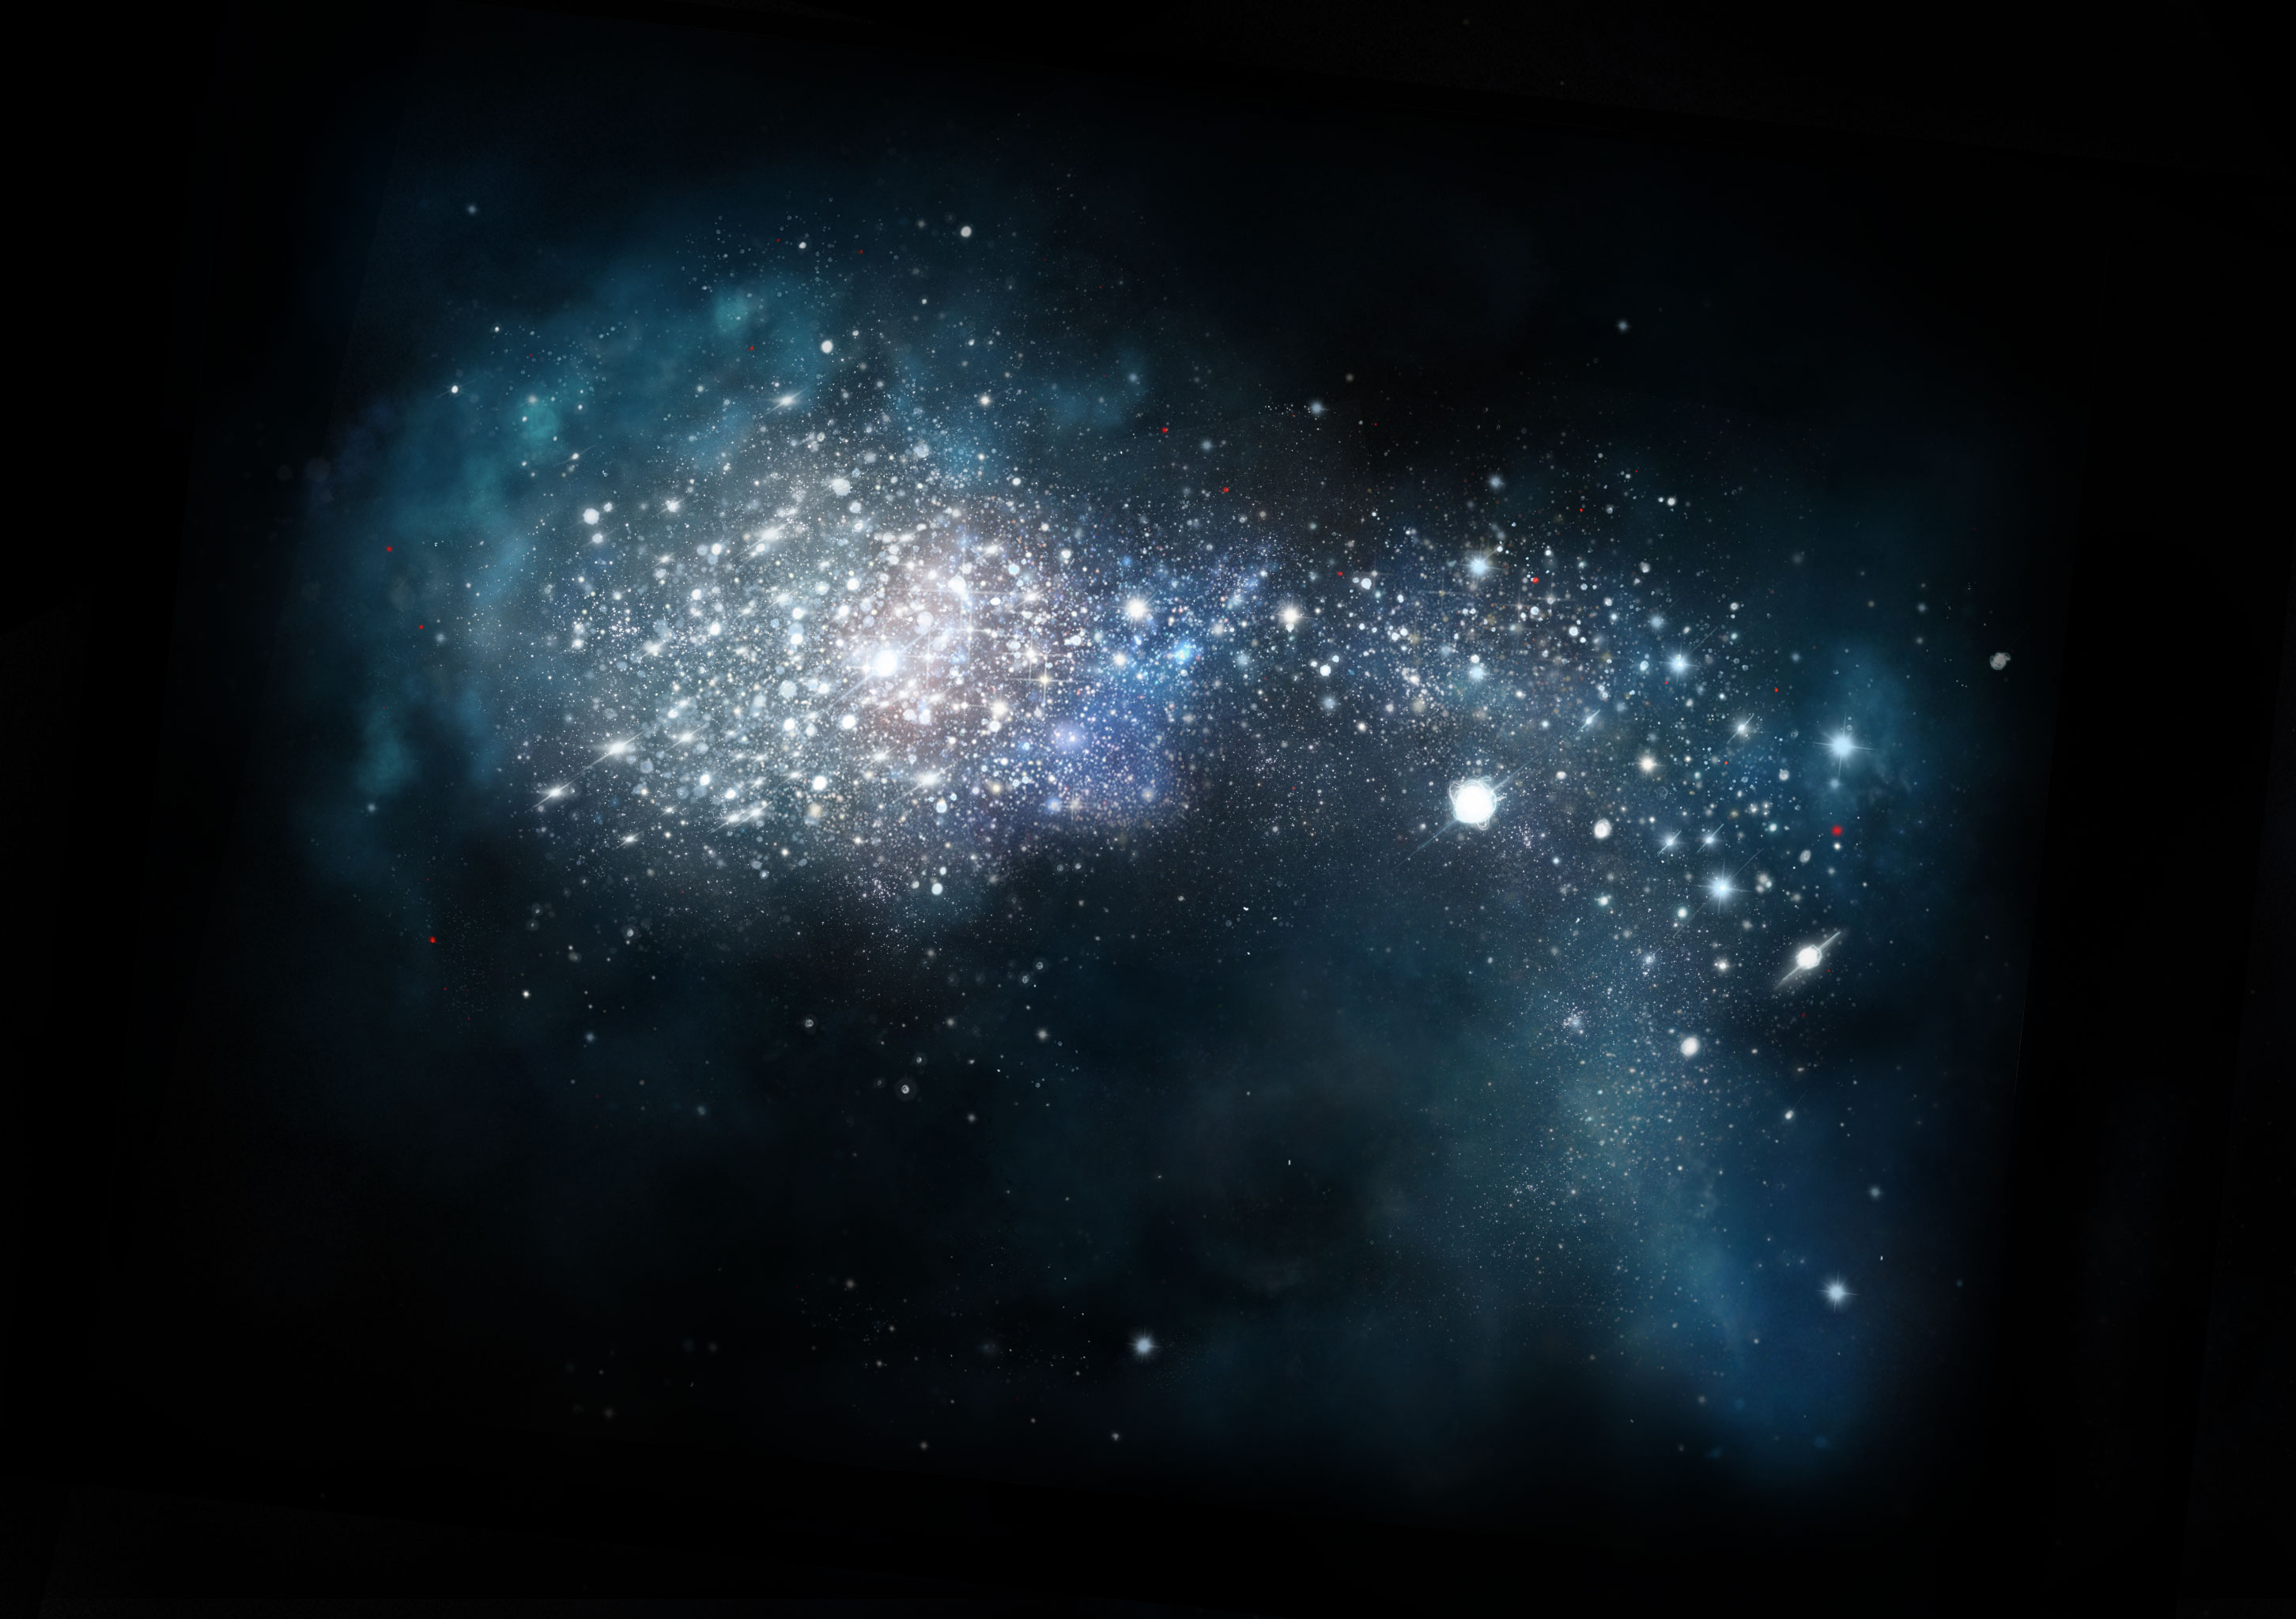

A Young Galaxy

Artist impression of very young galaxy in the early universe.

Credit: NRAO/AUI/NSF; S. Dagnello